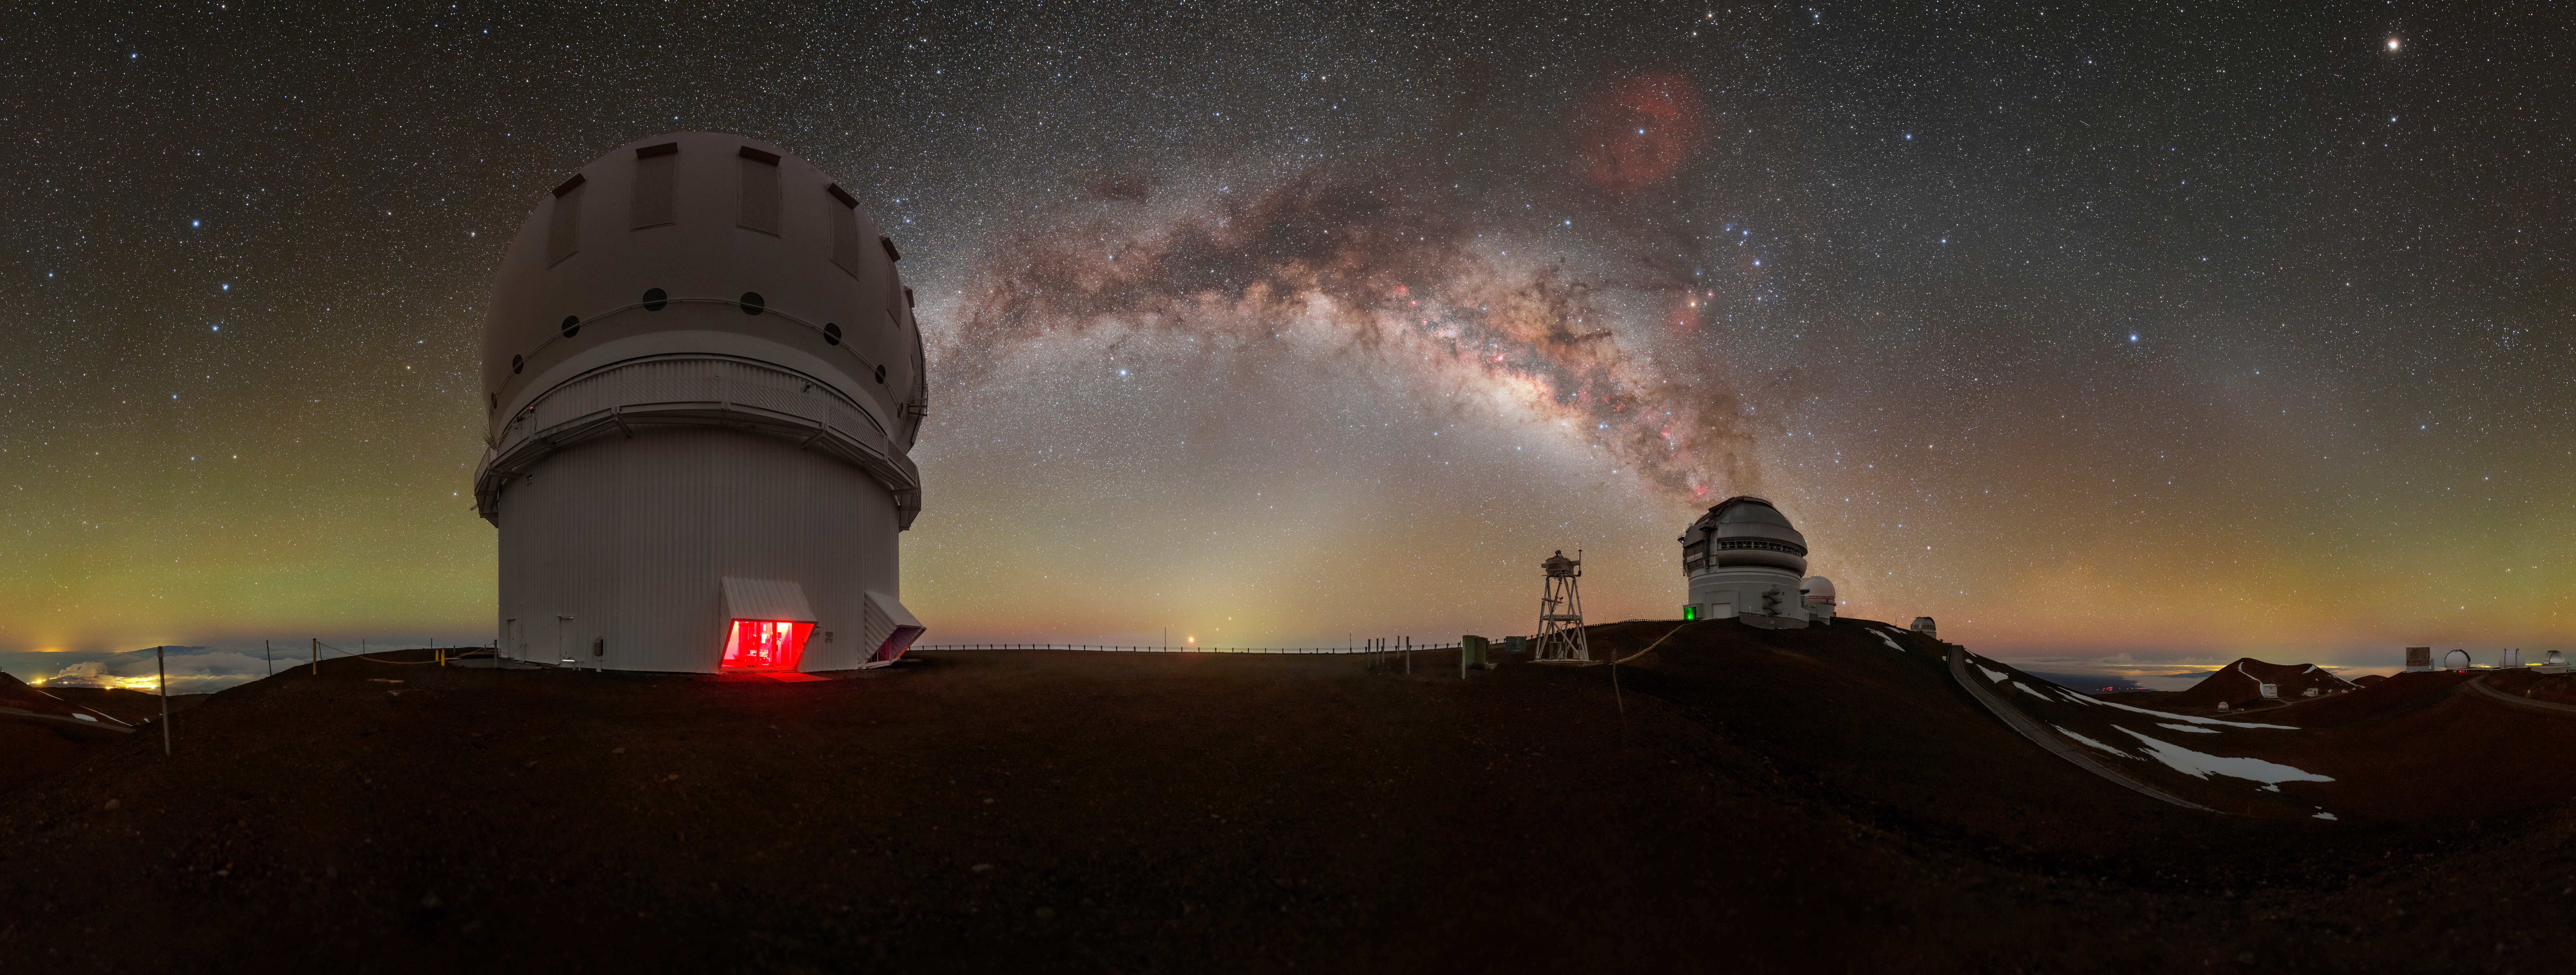

Gemini North Under a Blanket of Airglow

The Milky Way shares the stage with a luminous bubble of green and orange airglow in this panoramic image of Gemini North, one half of the International Gemini Observatory, supported in part by the U.S. National Science Foundation (NSF) and operated by NSF NOIRLab. Gemini North (right) is accompanied here by the Canada-France-Hawai‘i Telescope (CFHT) (left). In this image, you could remove all of the stars, the brilliant stripe of the Milky Way, and the nearby city lights of Hilo, Hawai‘i (far left), and you would still be left with a picture that isn’t completely dark. This is thanks to the persistent light of airglow.

Airglow is primarily caused by sunlight interacting with atoms and molecules in Earth’s upper atmosphere, which allows them to gain excess energy. This excess energy is then released as a particle of light called a photon. The frequencies of the photons determine the captivating colors of airglow. While it’s often difficult to see this light with the naked eye, a camera can capture it, as seen in the photo above. Intersecting the Milky Way is another lucent phenomenon known as zodiacal light with the gegenschein to the right.

This photo was taken as part of the NOIRLab 2022 Photo Expedition to all the NOIRLab sites. Petr Horálek, the photographer, is a NOIRLab Audiovisual Ambassador. Fulldome and extended view versions of this photo also are available.

Credit: International Gemini Observatory/NOIRLab/NSF/AURA/P. Horálek (Institute of Physics in Opava)